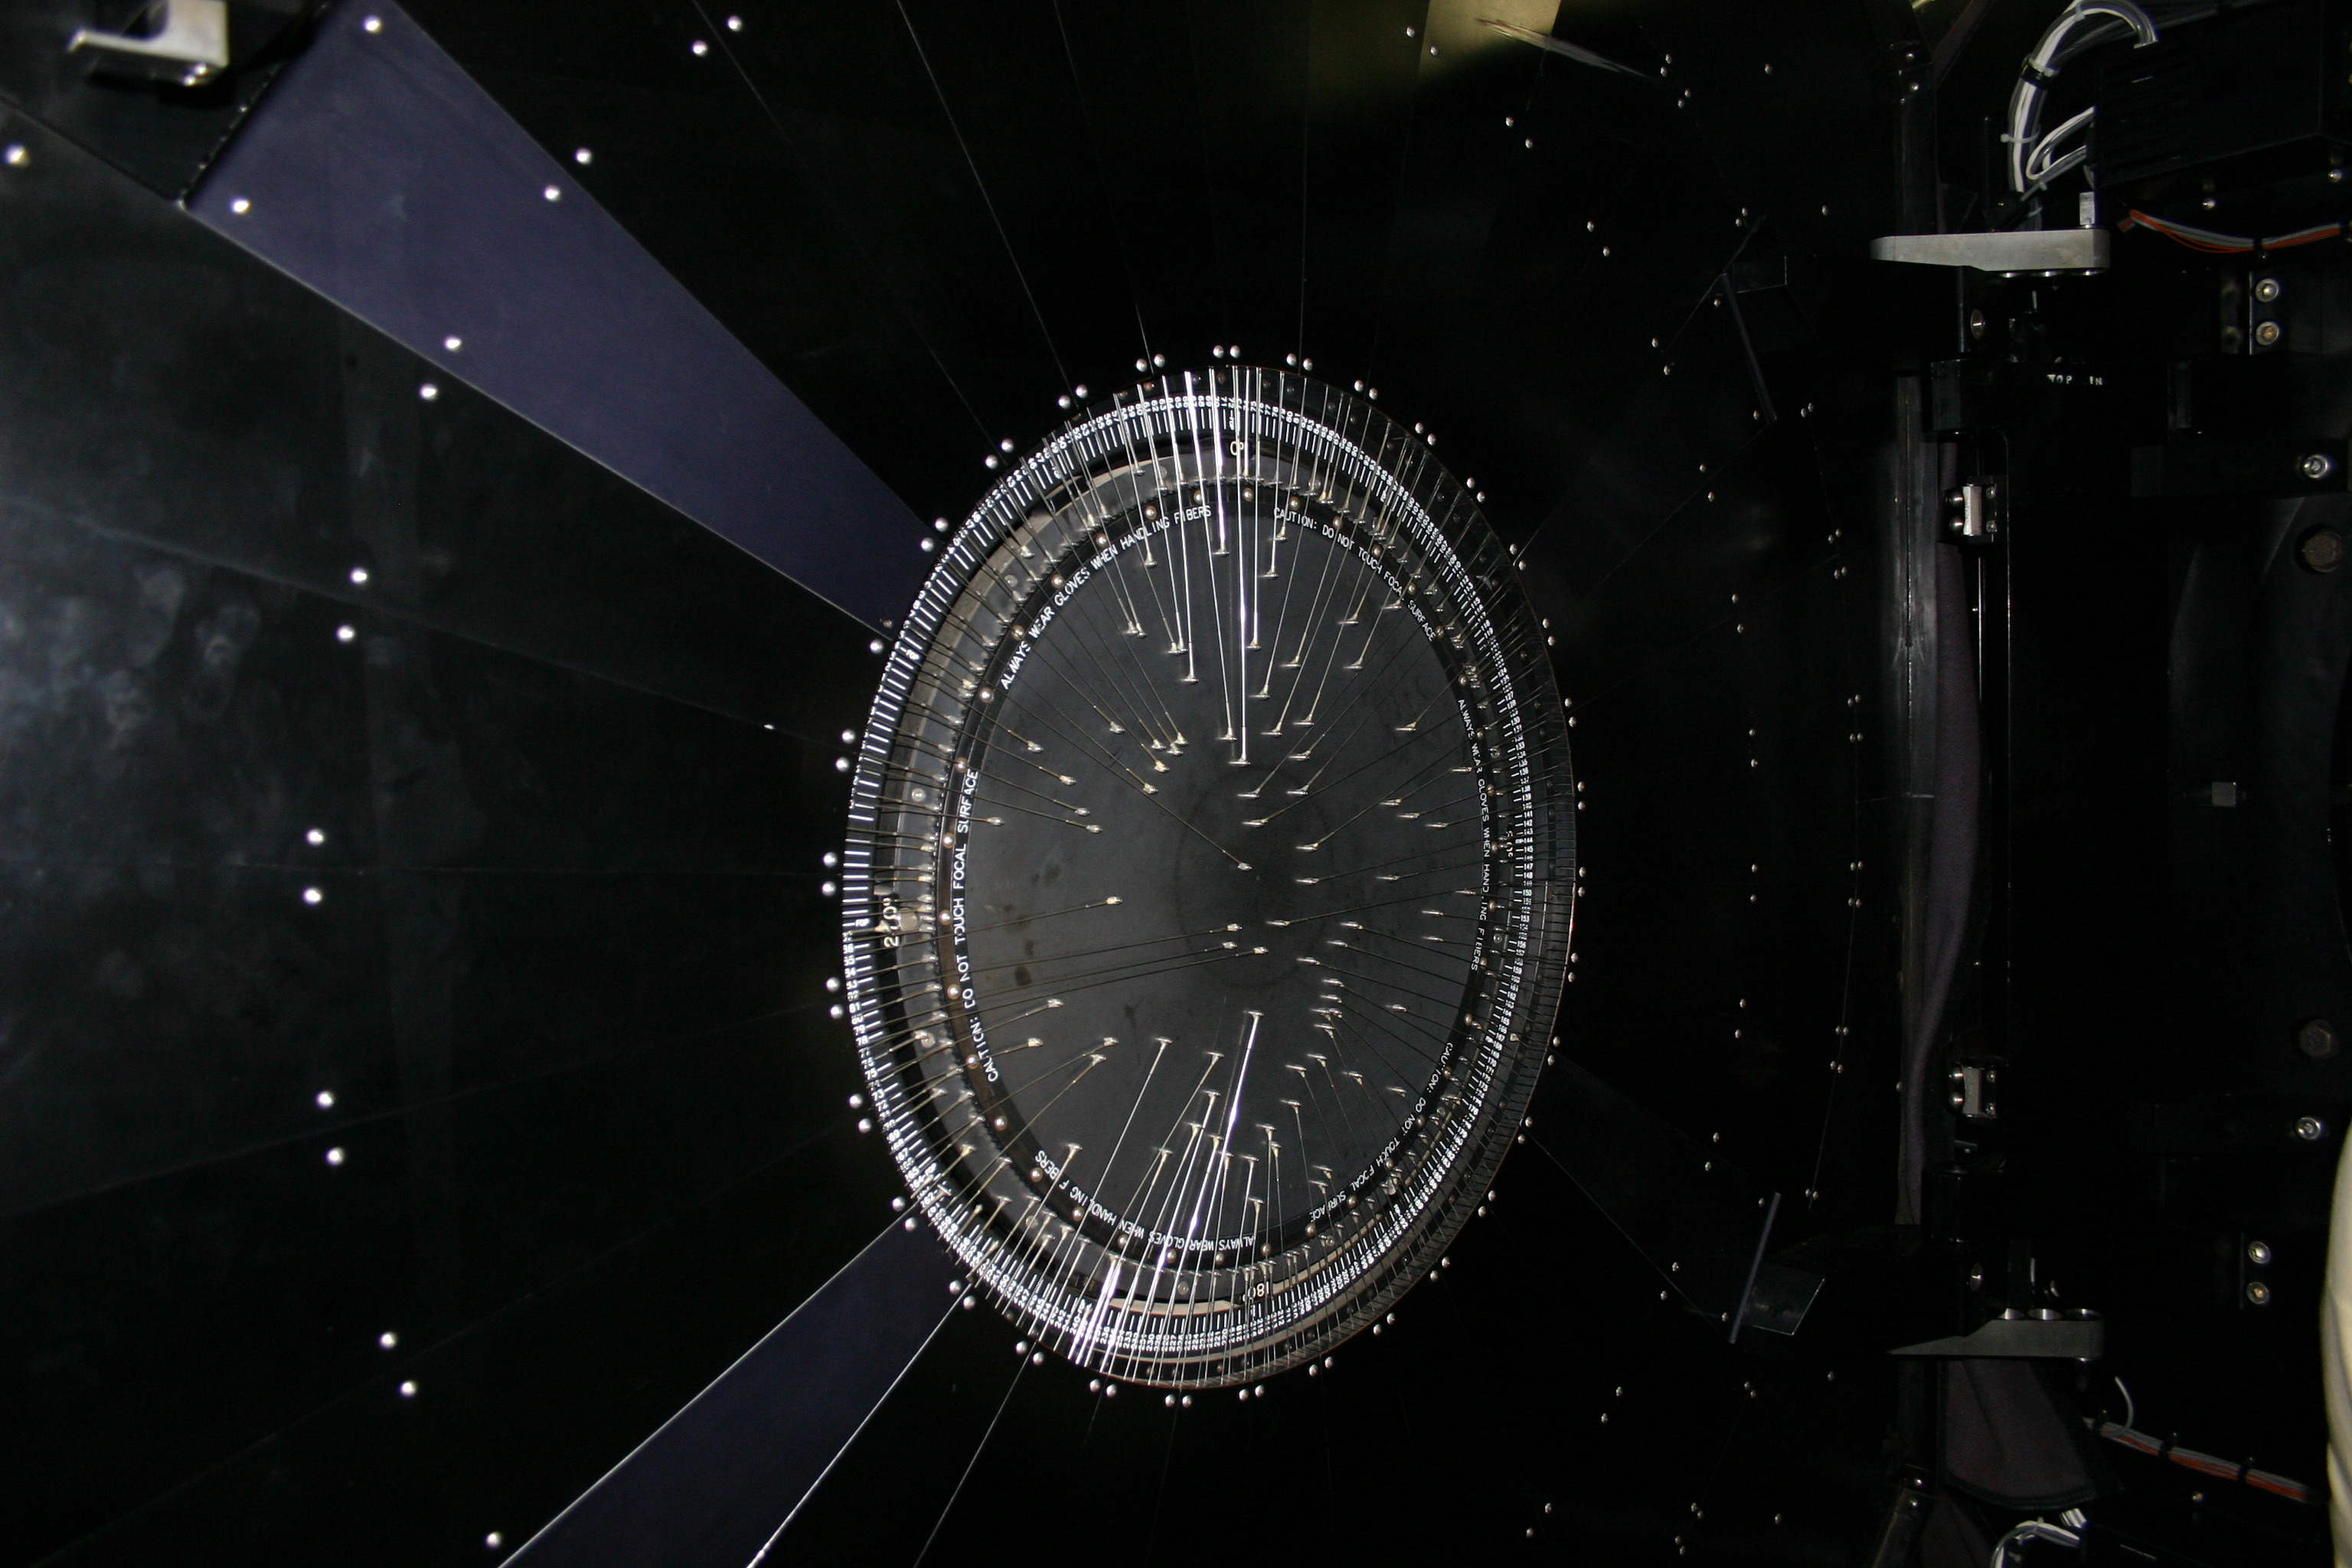

Hydra focal plane

The focal plane of the WIYN Hydra fiber positioner is shown with a number of fibers deployed. You can also see a close-up of the gripper, and a view of both halves of the instrument when open.

Credit: Phil Massey, Lowell Obs./NOIRLab/NSF/AURA/